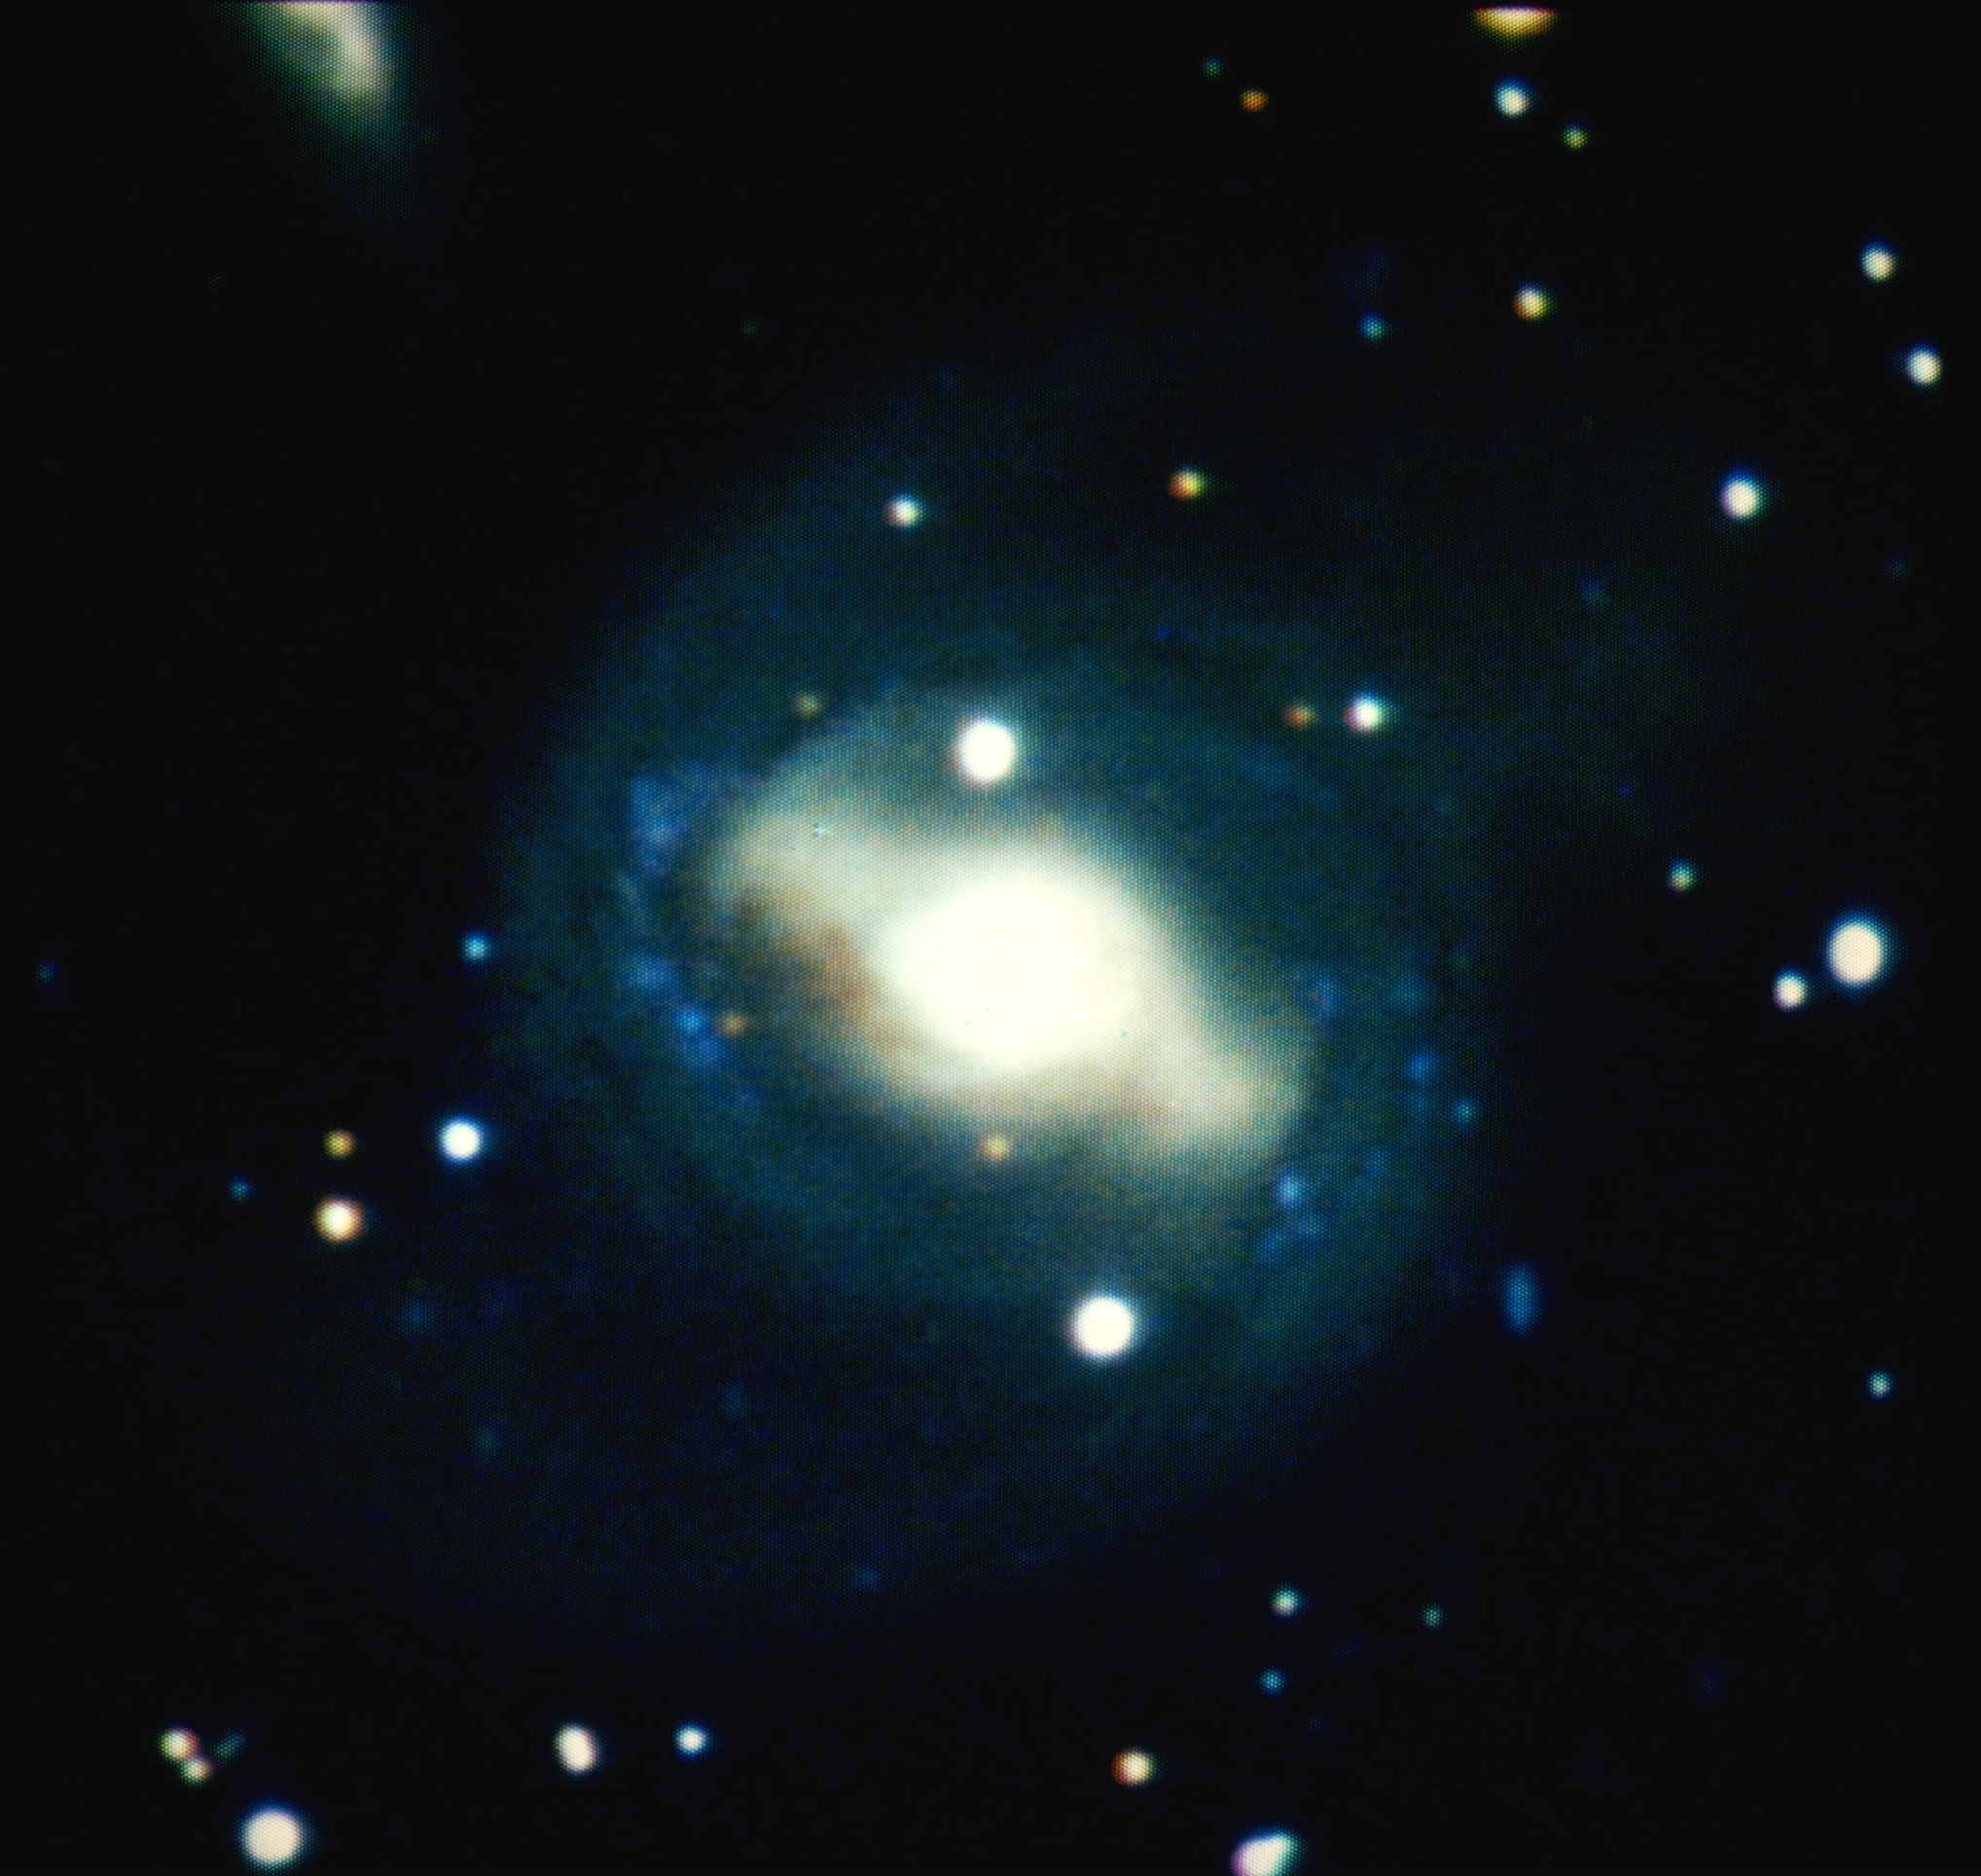

NGC 4650

NGC4650, a type SBa barred spiral galaxy in the constellation Centaurus.

Credit: NOIRLab/NSF/AURA